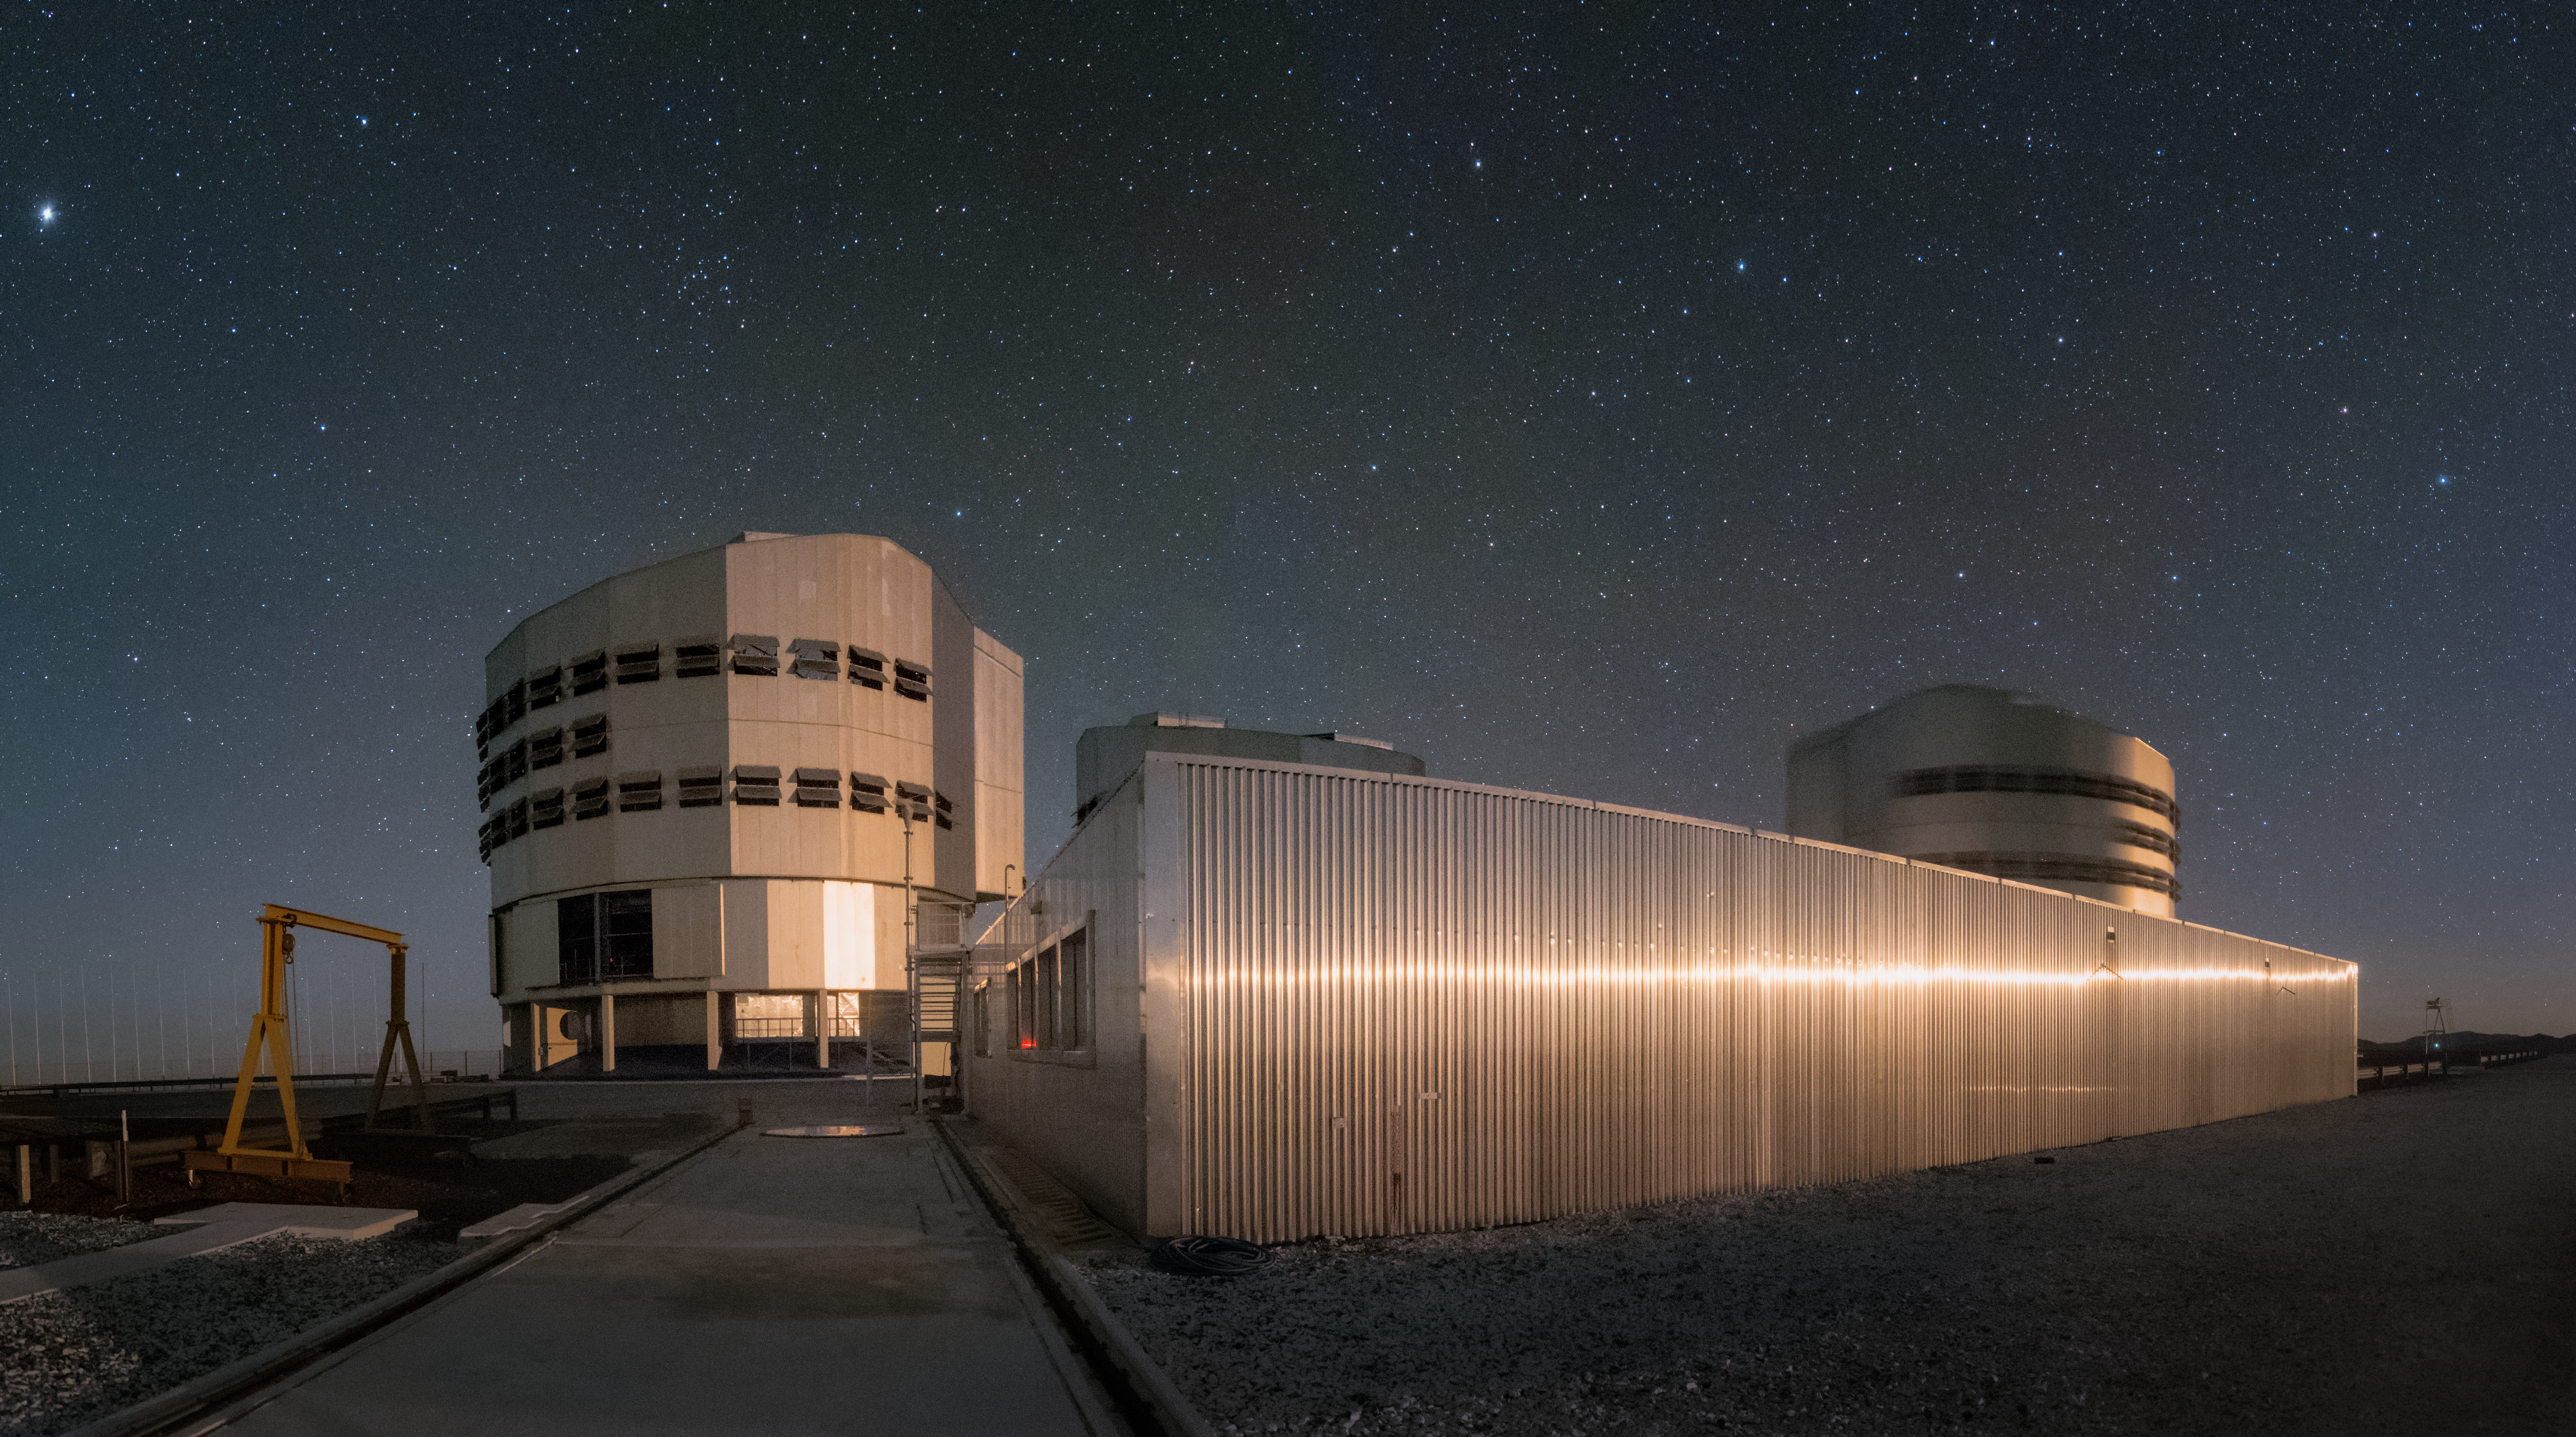

Paranal platform

Among the most innovative and powerful telescopes in the world, ESO's Very Large Telescope (VLT) at Paranal Observatory in Chile can observe the Universe in stunning detail. Two of the facility's four main Unit Telescopes (UTs) are imaged here.

Credit: ESO/Y. Beletsky